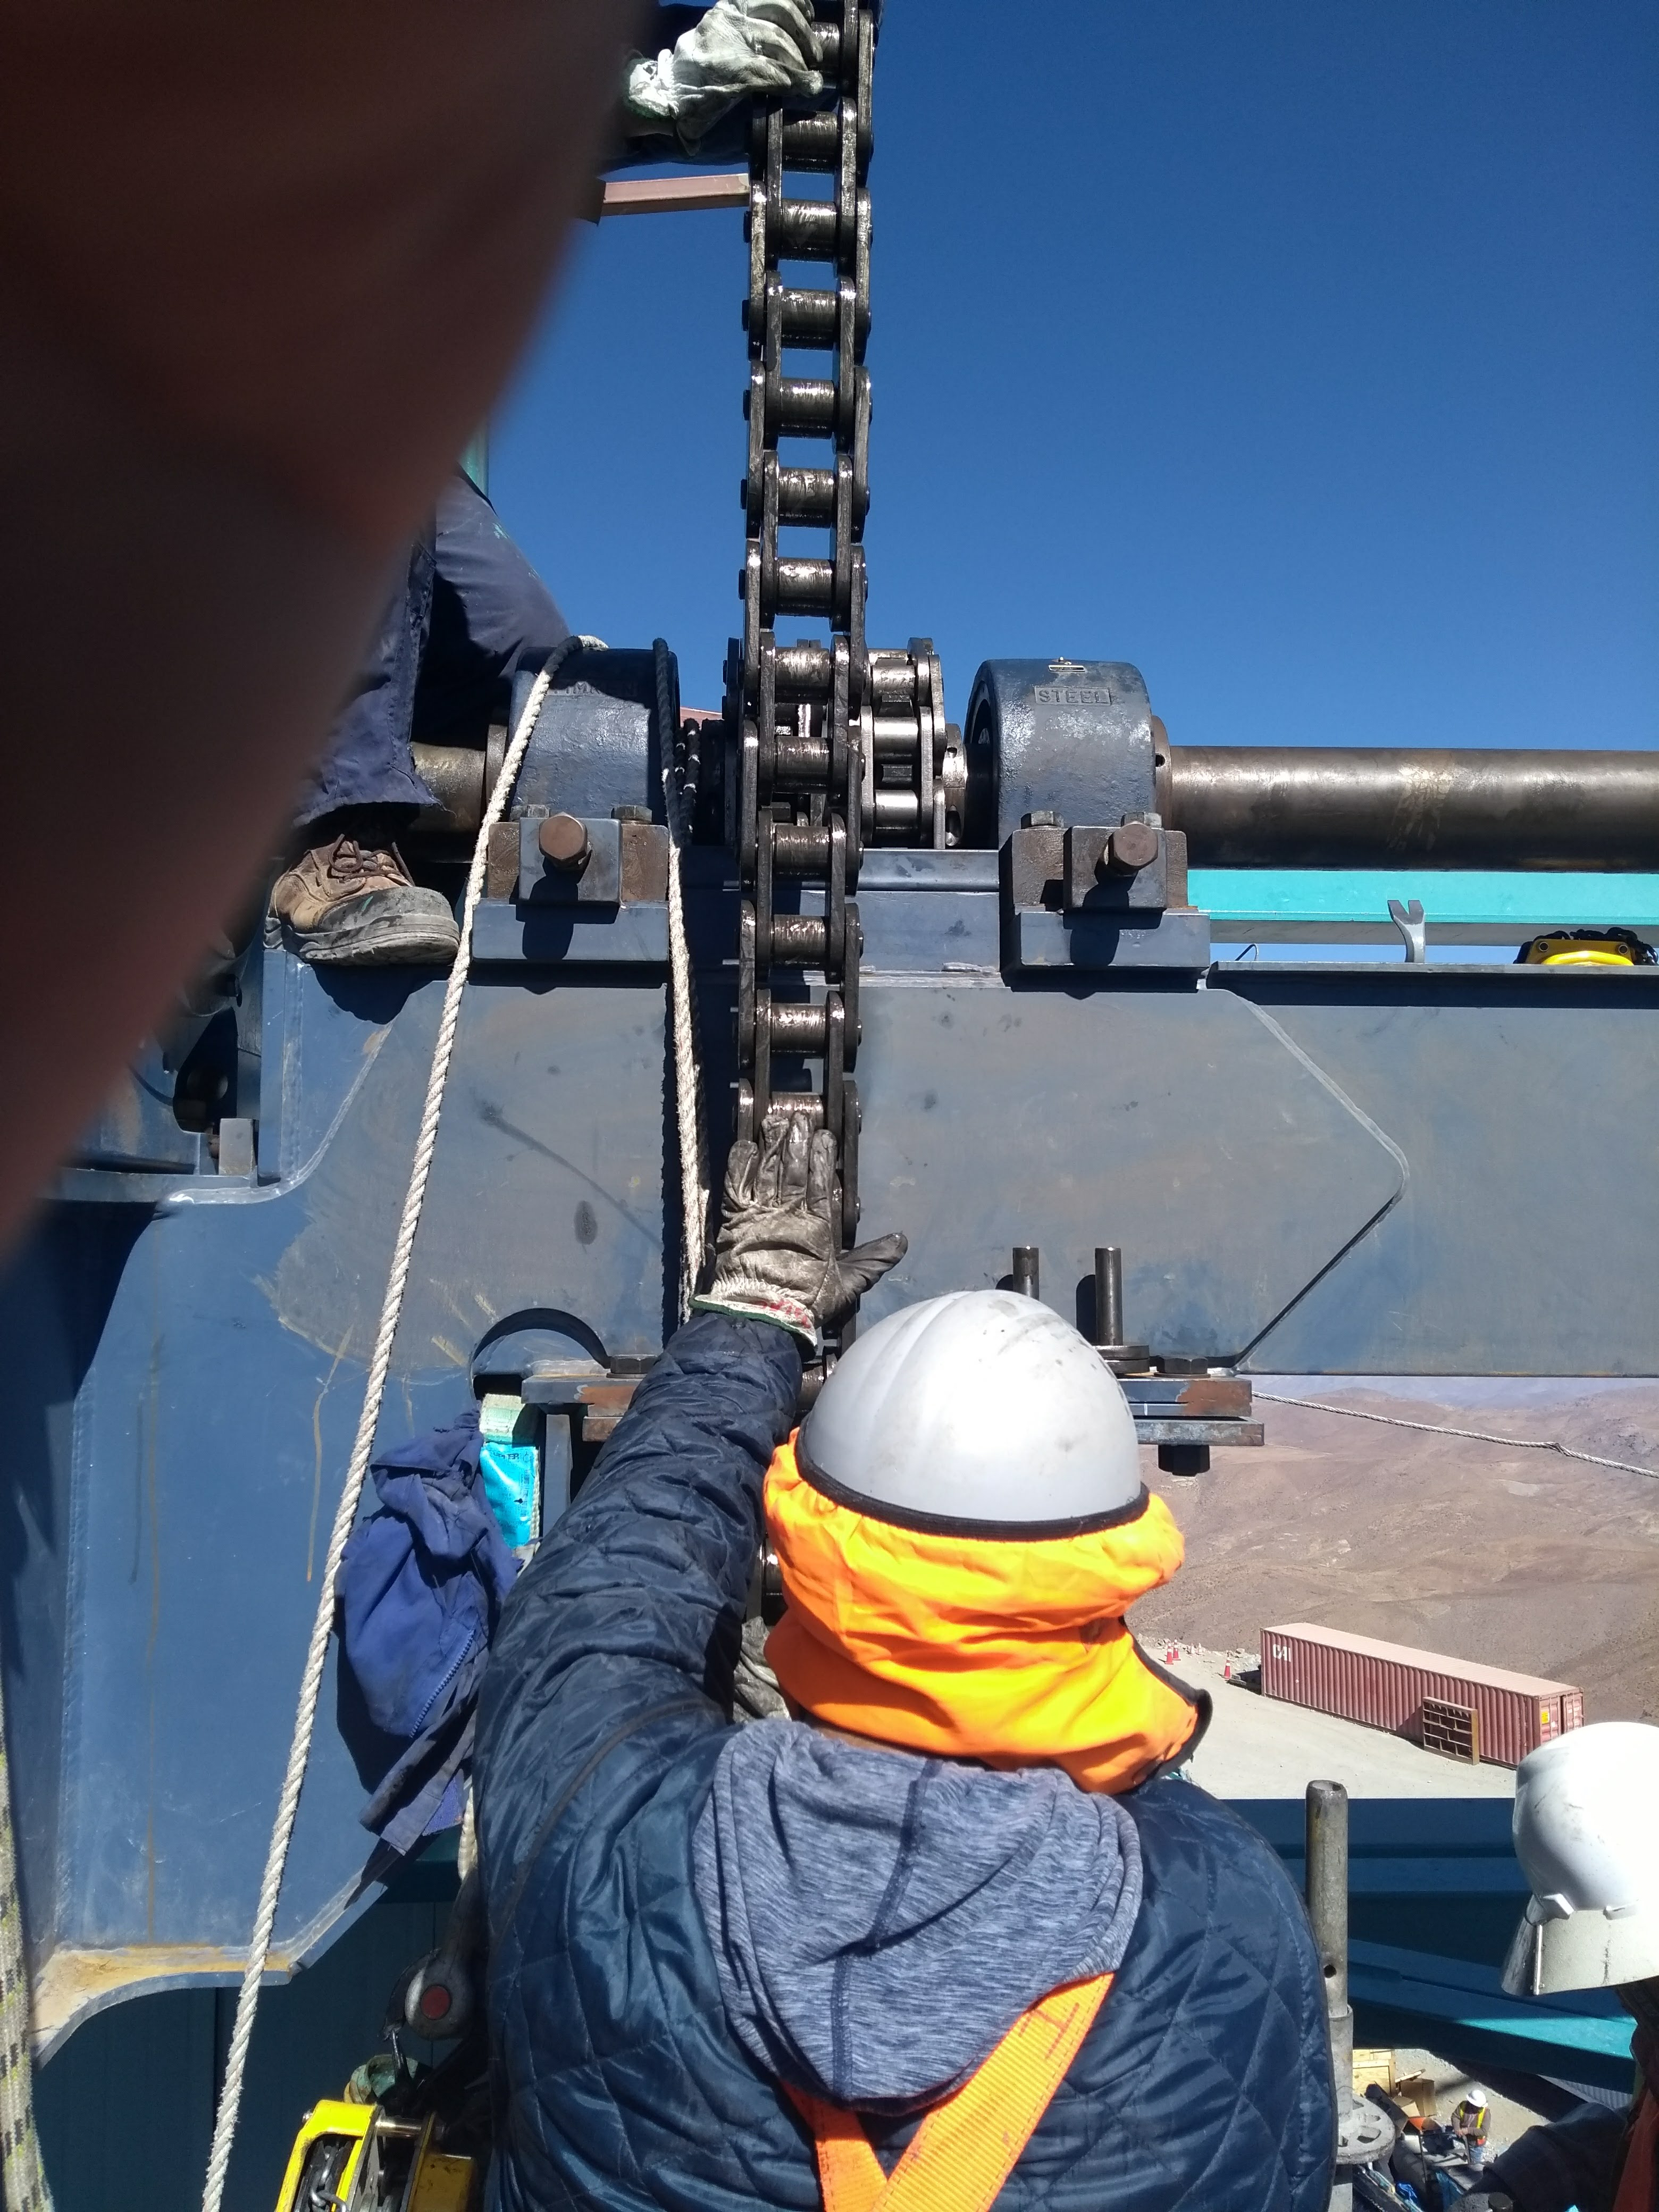

Vertical Lift Chain Installation

On Cerro Pachón, installation of the chains for the vertical platform lift on the Summit Facility building has begun. The lift, custom-manufactured for LSST by Pflow Industries, will be used to raise and lower heavy equipment, including the LSST mirrors and Camera, between levels as needed for installation and maintenance.

Credit: Rubin Observatory/NSF/AURA